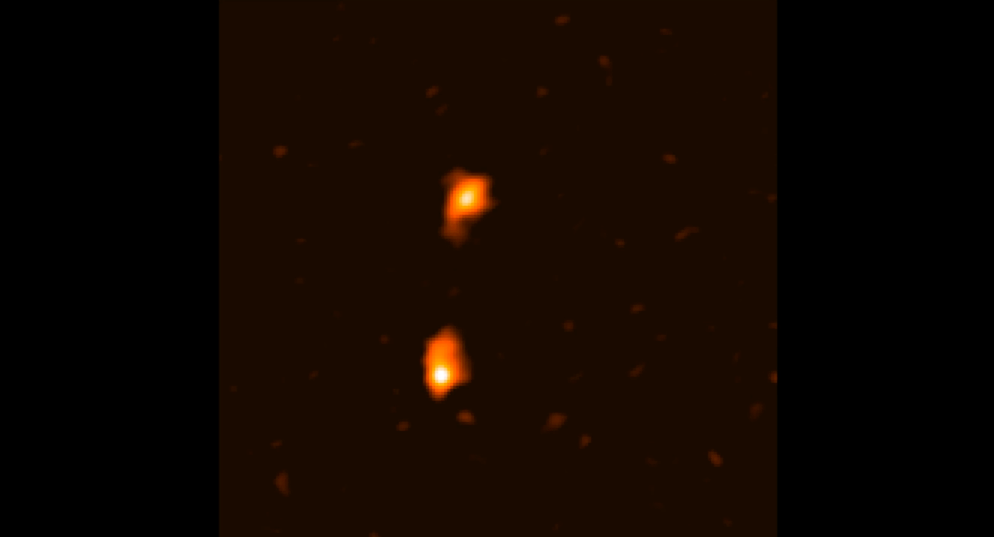

Merging galaxies in the early universe captured with ALMA.

Animation zoom-in of the composite image of ADFS galaxy pair. The initial image is from ESA's Herschel Space Observatory. The object was then detected by ESO's Atacama Pathfinder EXperiment (APEX) telescope. ALMA (final zoom) was able to identify two galaxies: ADFS-27N (for North) and ADFS-27S (for South). The starbursting galaxies are about 12.8 billion light-years from Earth and destined to merge into a single, massive galaxy.

Credit: ESA/Herschel; ESO/APEX; ALMA (ESO/NAOJ/NRAO); D. Riechers et al. 2017